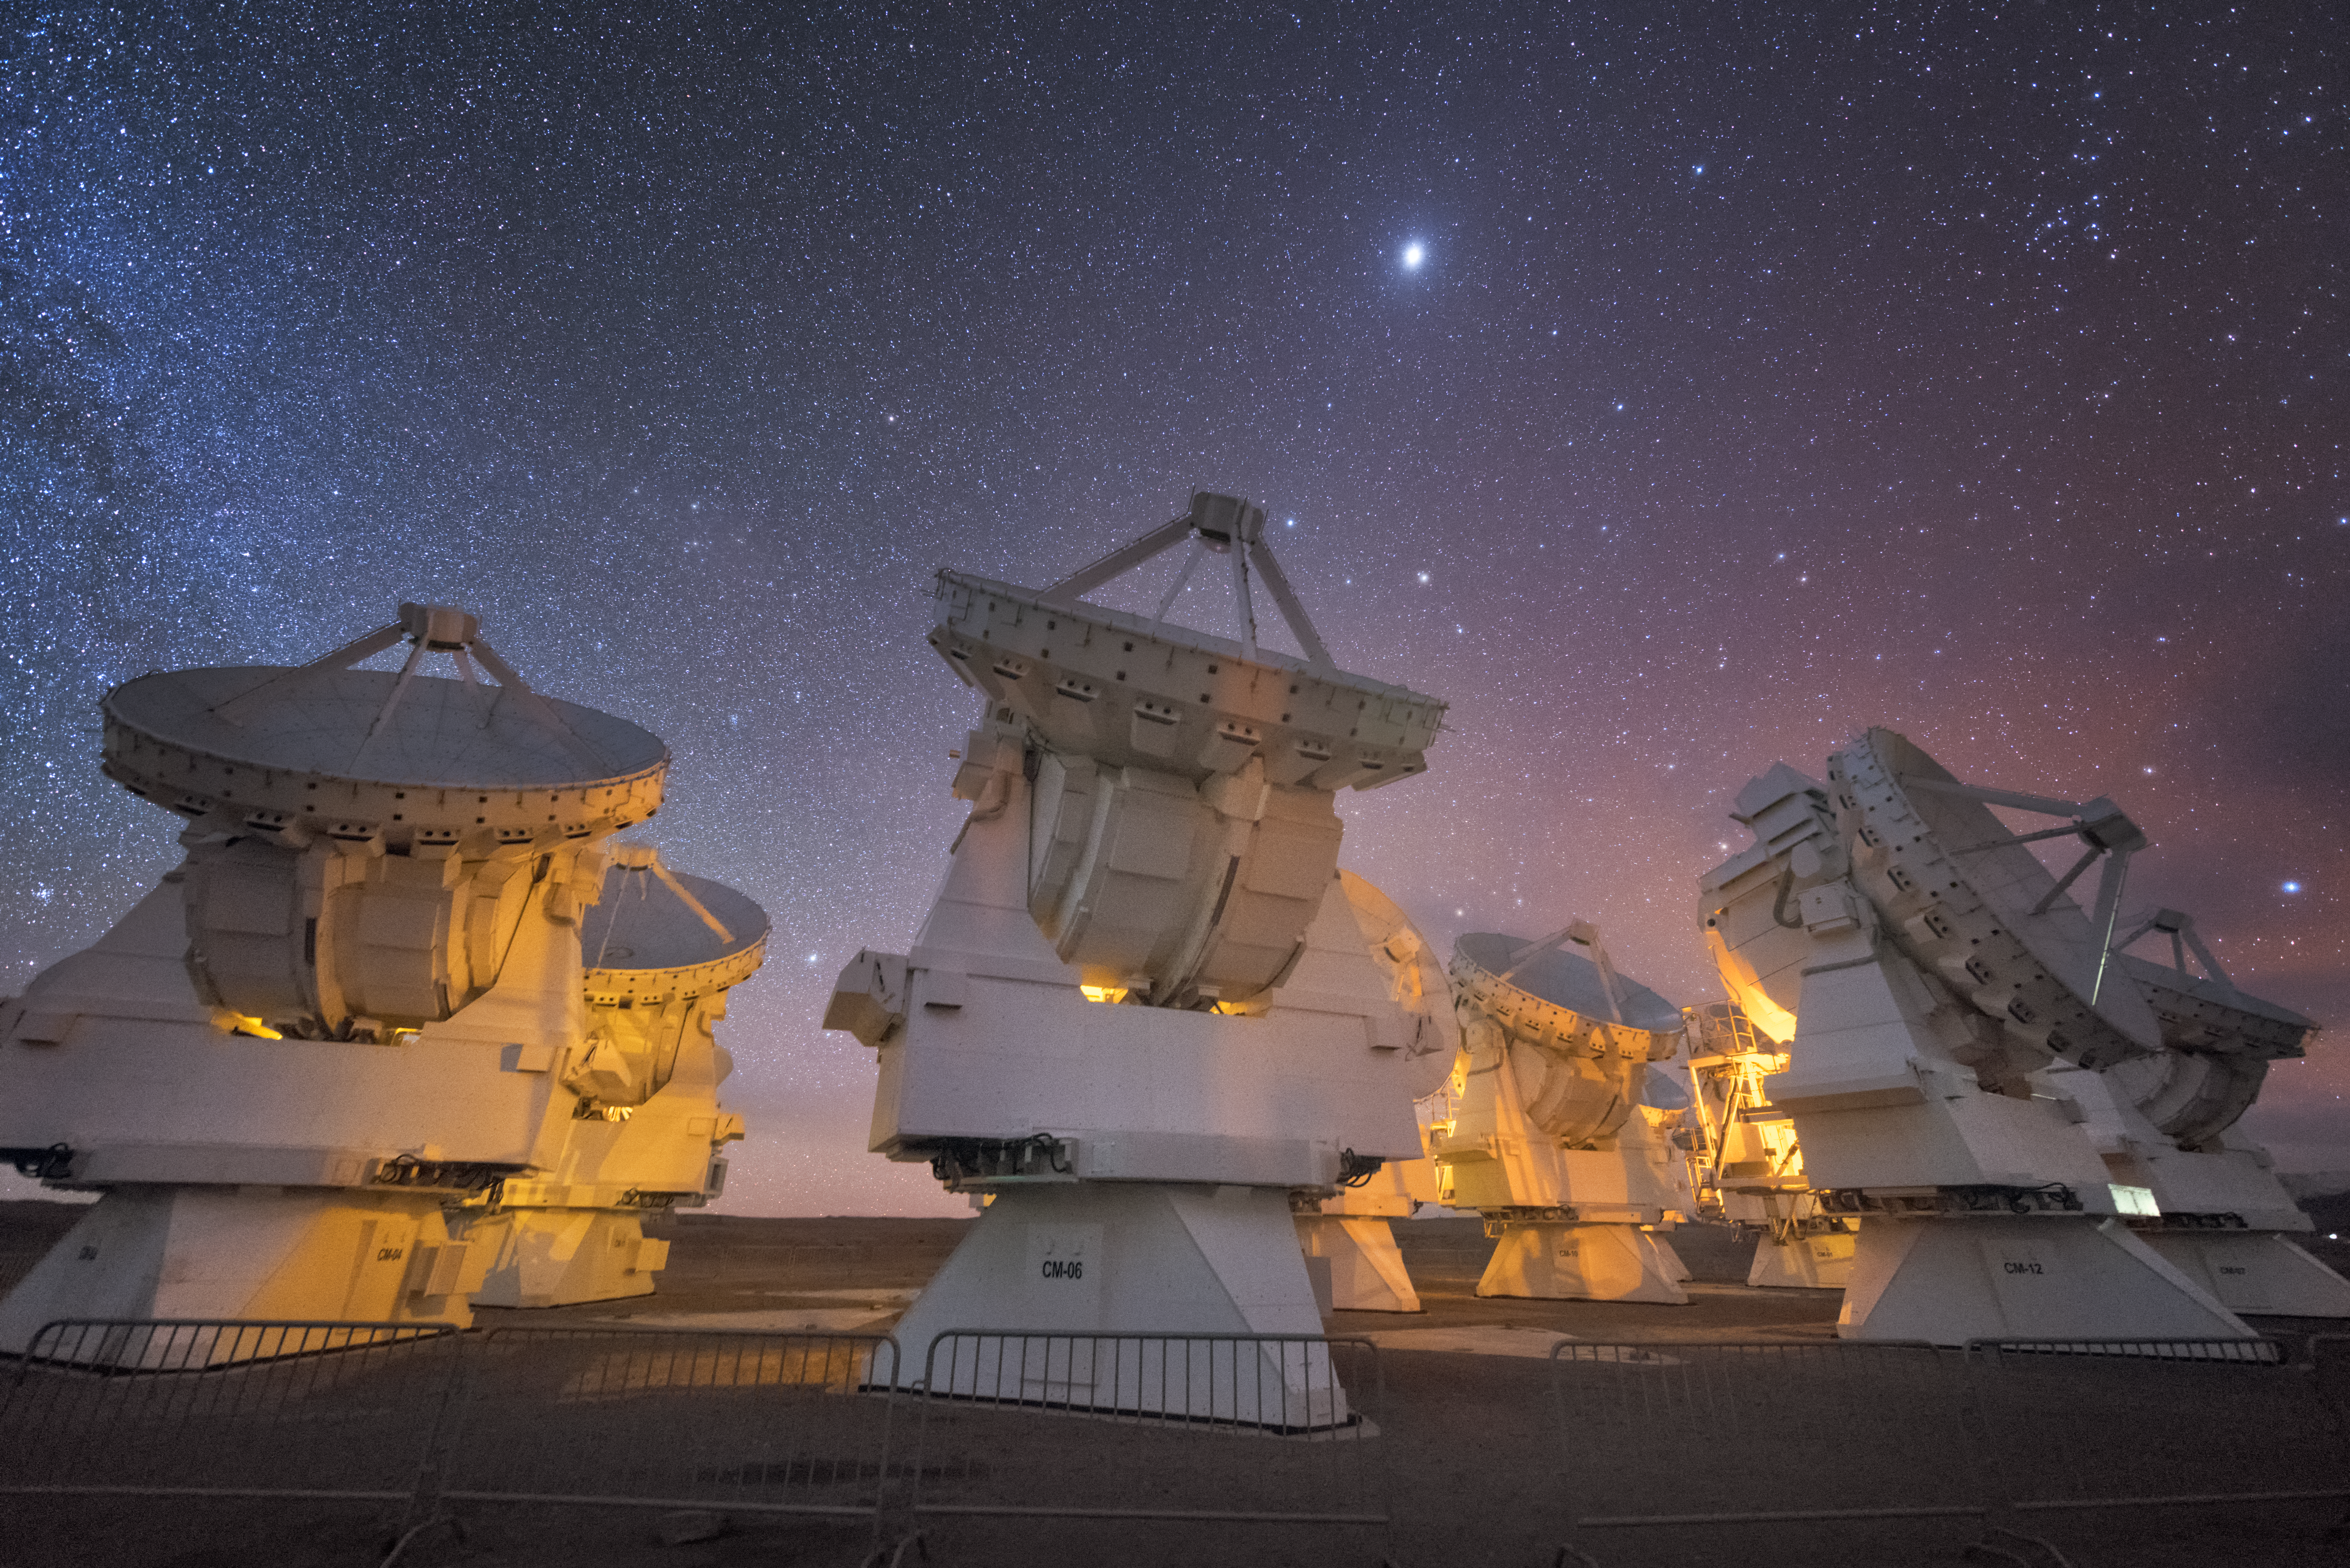

ALMA in orange

In total, 66 separate antennas combine to form ALMA, the Atacama Large Millimetre/submillimetre Array. Located around 5000 metres up in the Chilean mountains, ALMA is the largest ground-based astronomical project in existence. The antennas are provided by North America, Europe and East Asia — a group of the Japanese ones are shown here in action.

The telescope scours the Universe in the radio range, studying the stunning, varied phenomena it has to offer.

Credit: ESO/Y. Beletsky